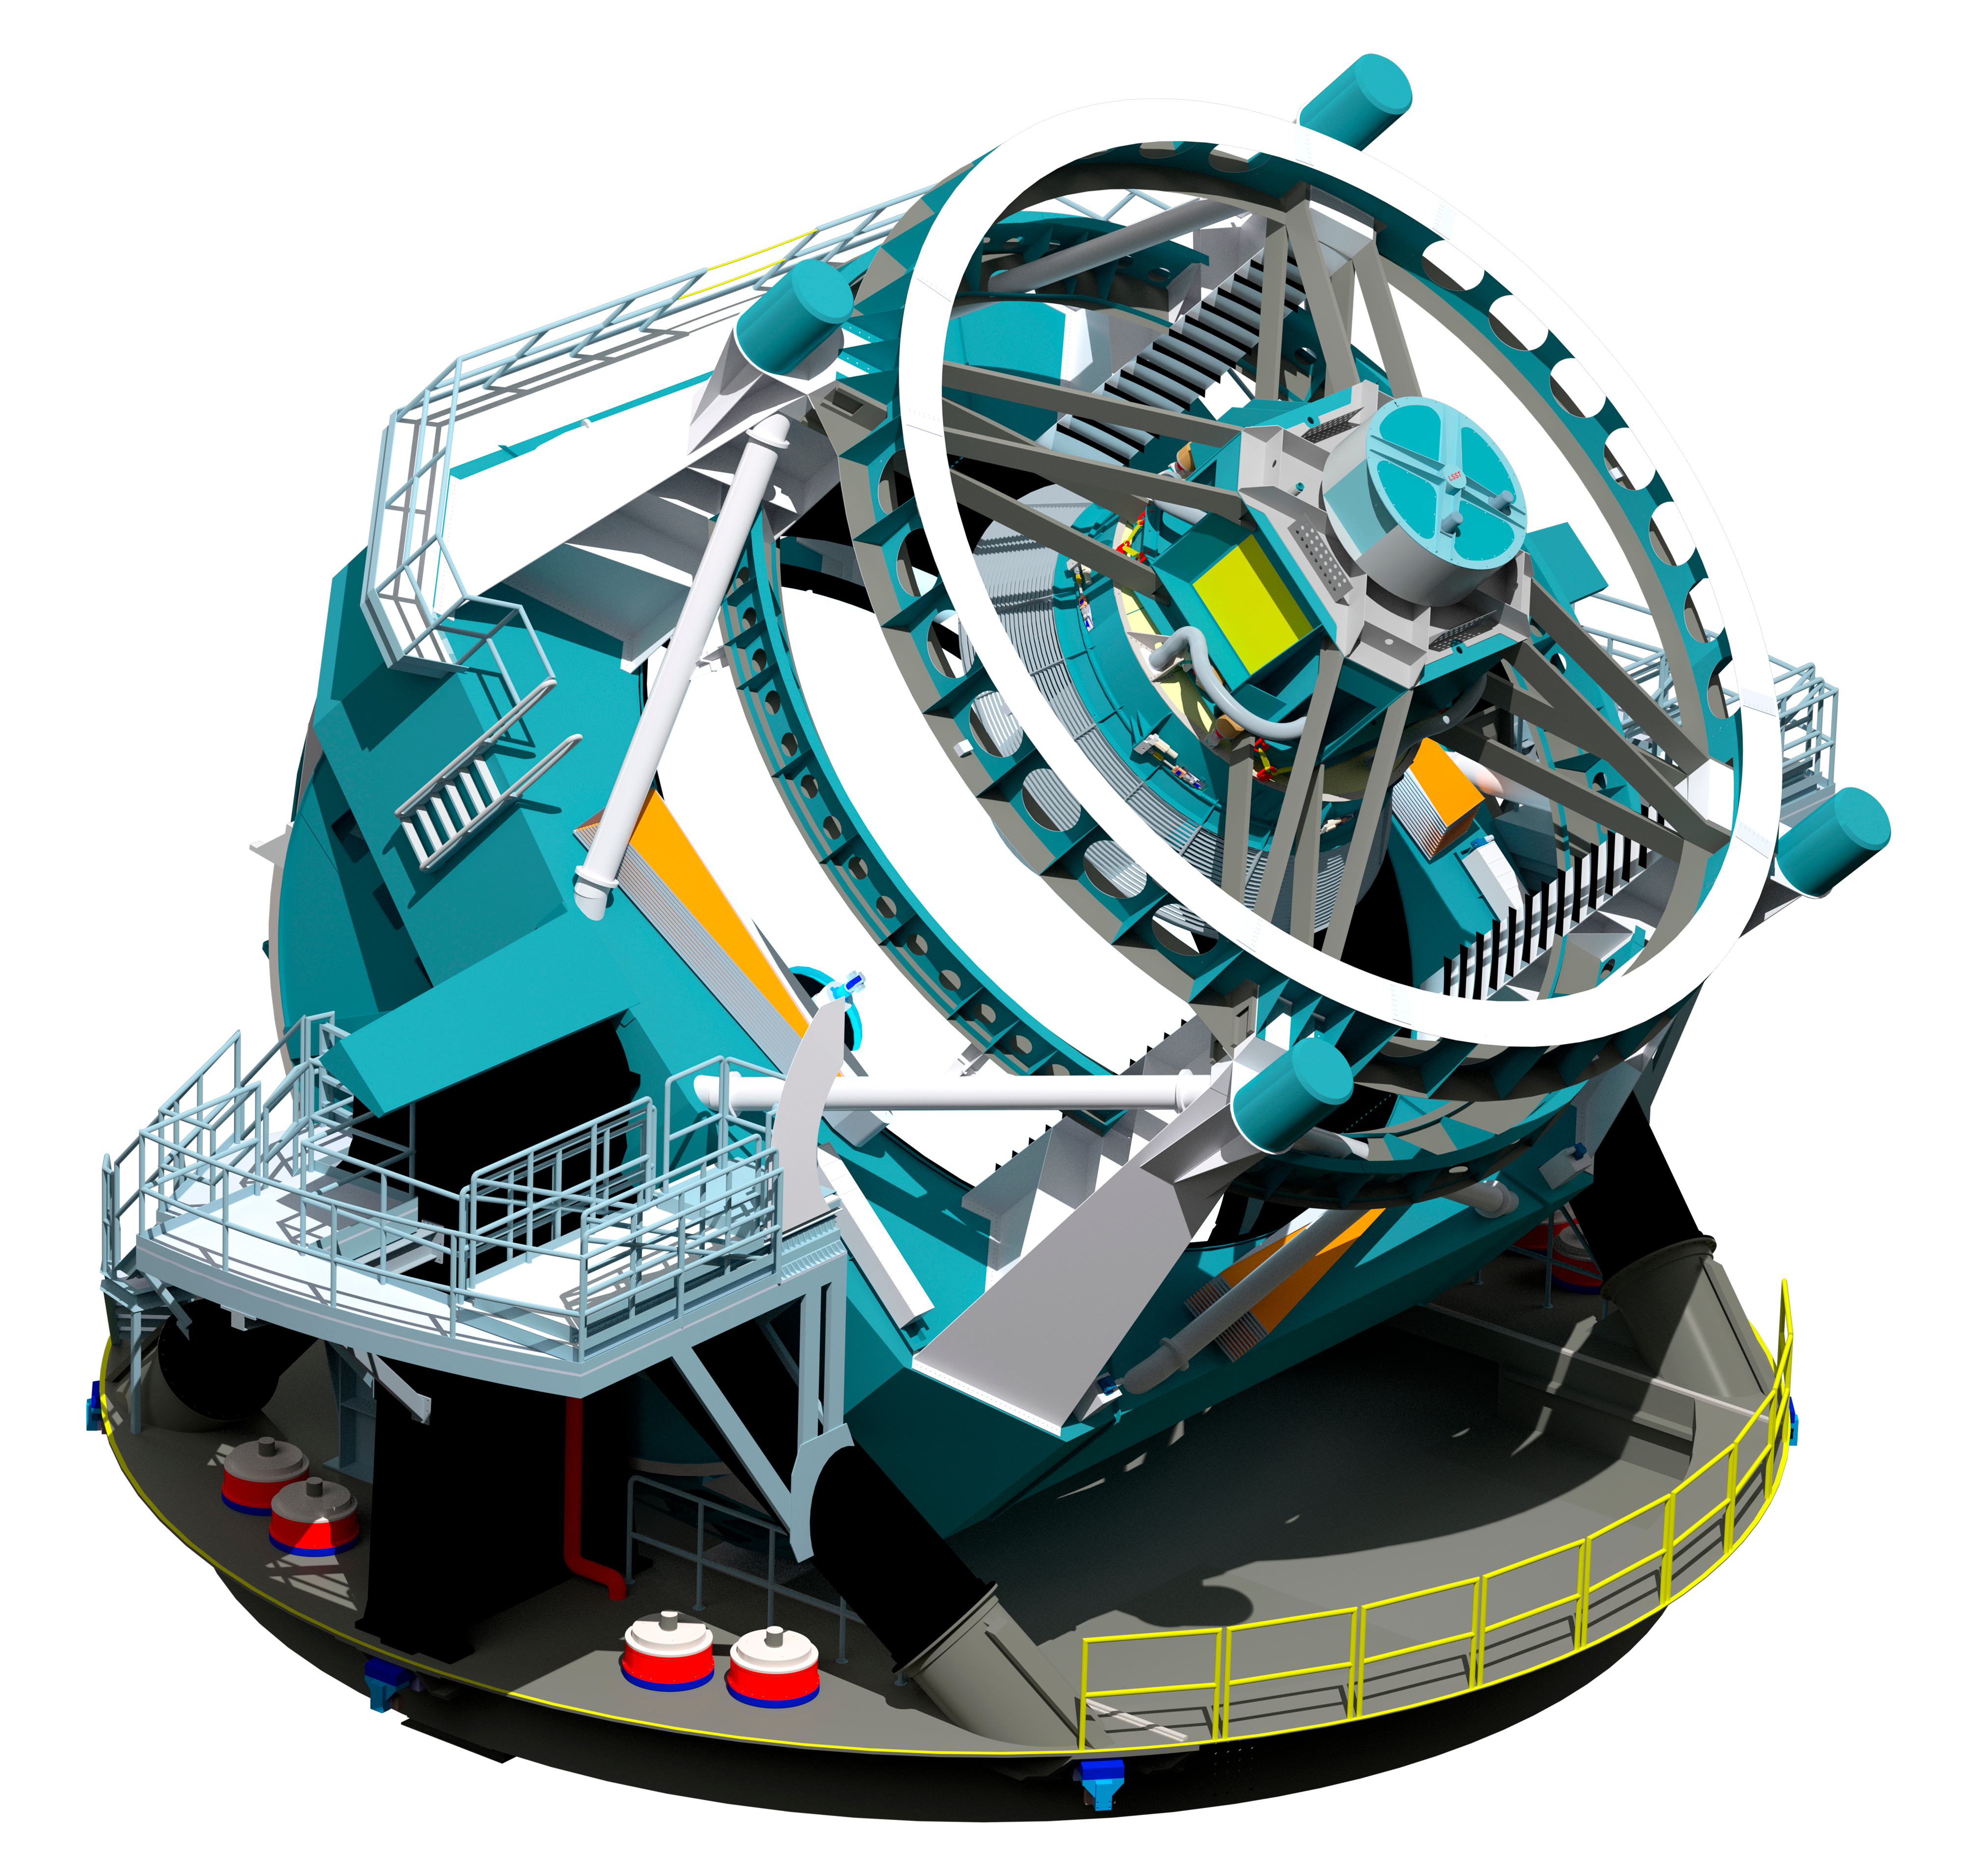

Telescope Design 2012

A three dimensional rendering of the baseline design for the LSST with the telescope pointed at an elevation of about 45 degrees.

Credit: Rubin Observatory/NSF/AURA